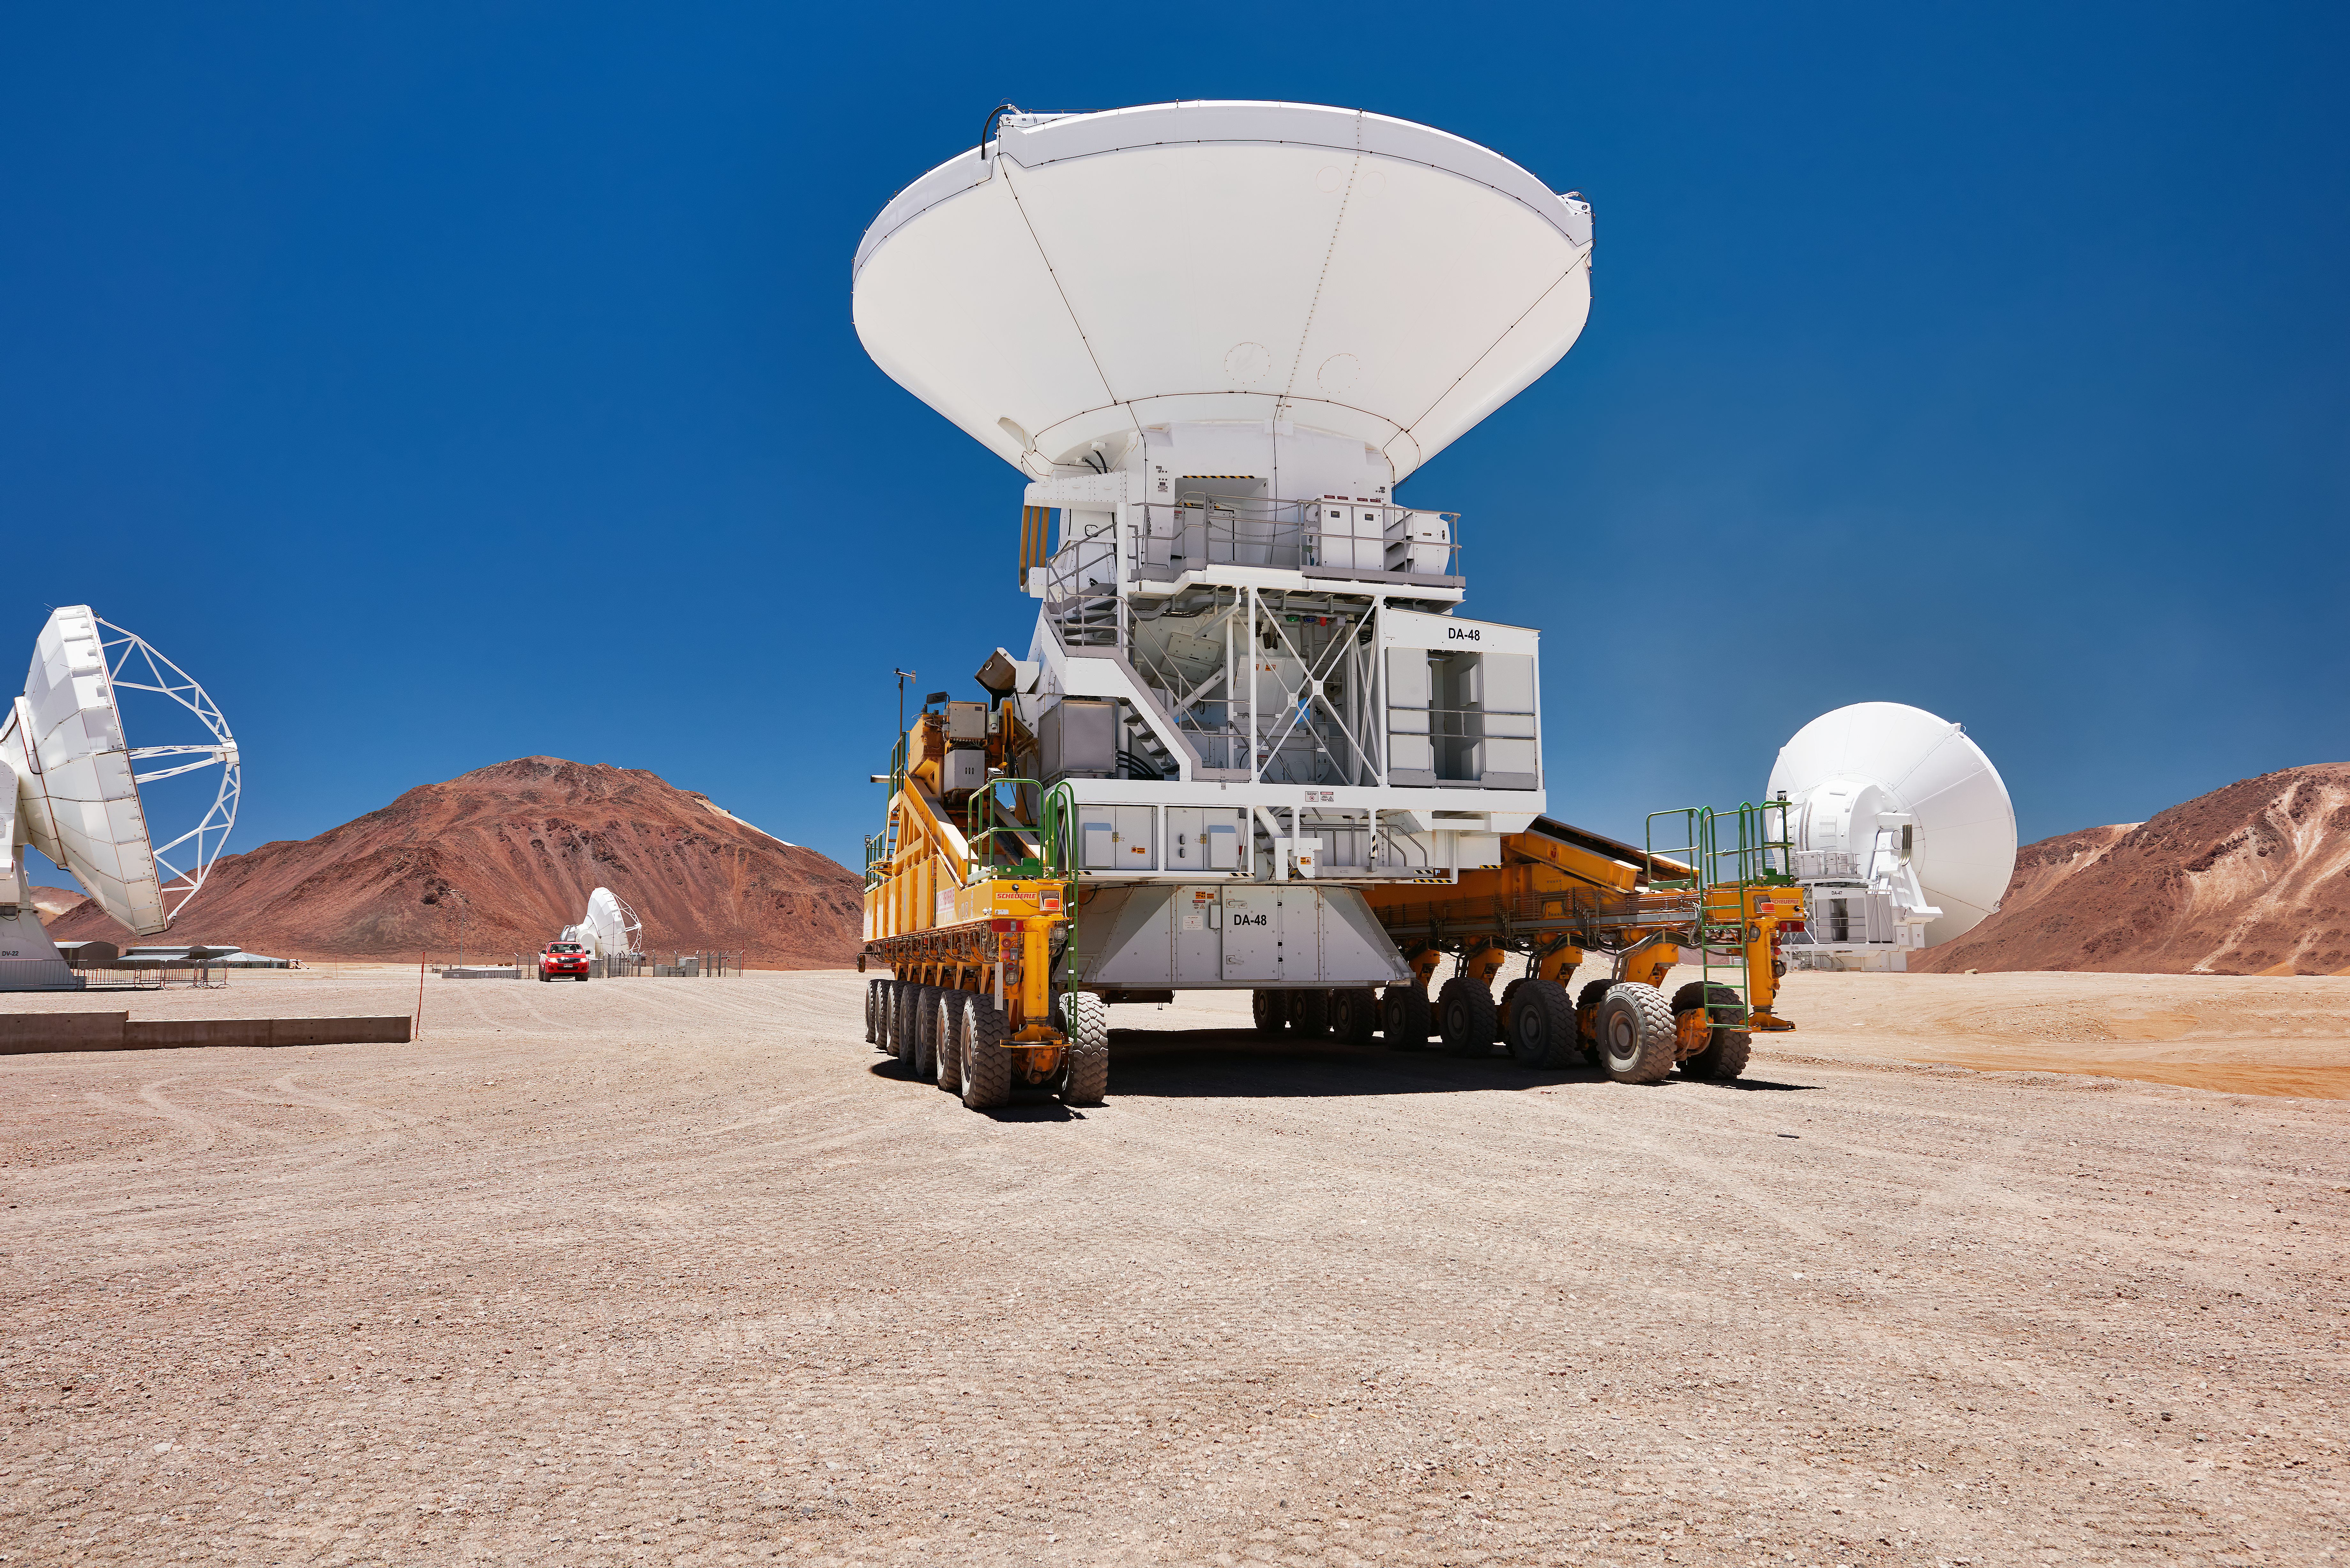

ALMA transporter in action

An ALMA transporter on the Chajnantor plateau, moving one of the antennas to a new location.

Credit: Enrico Sacchetti/ESO